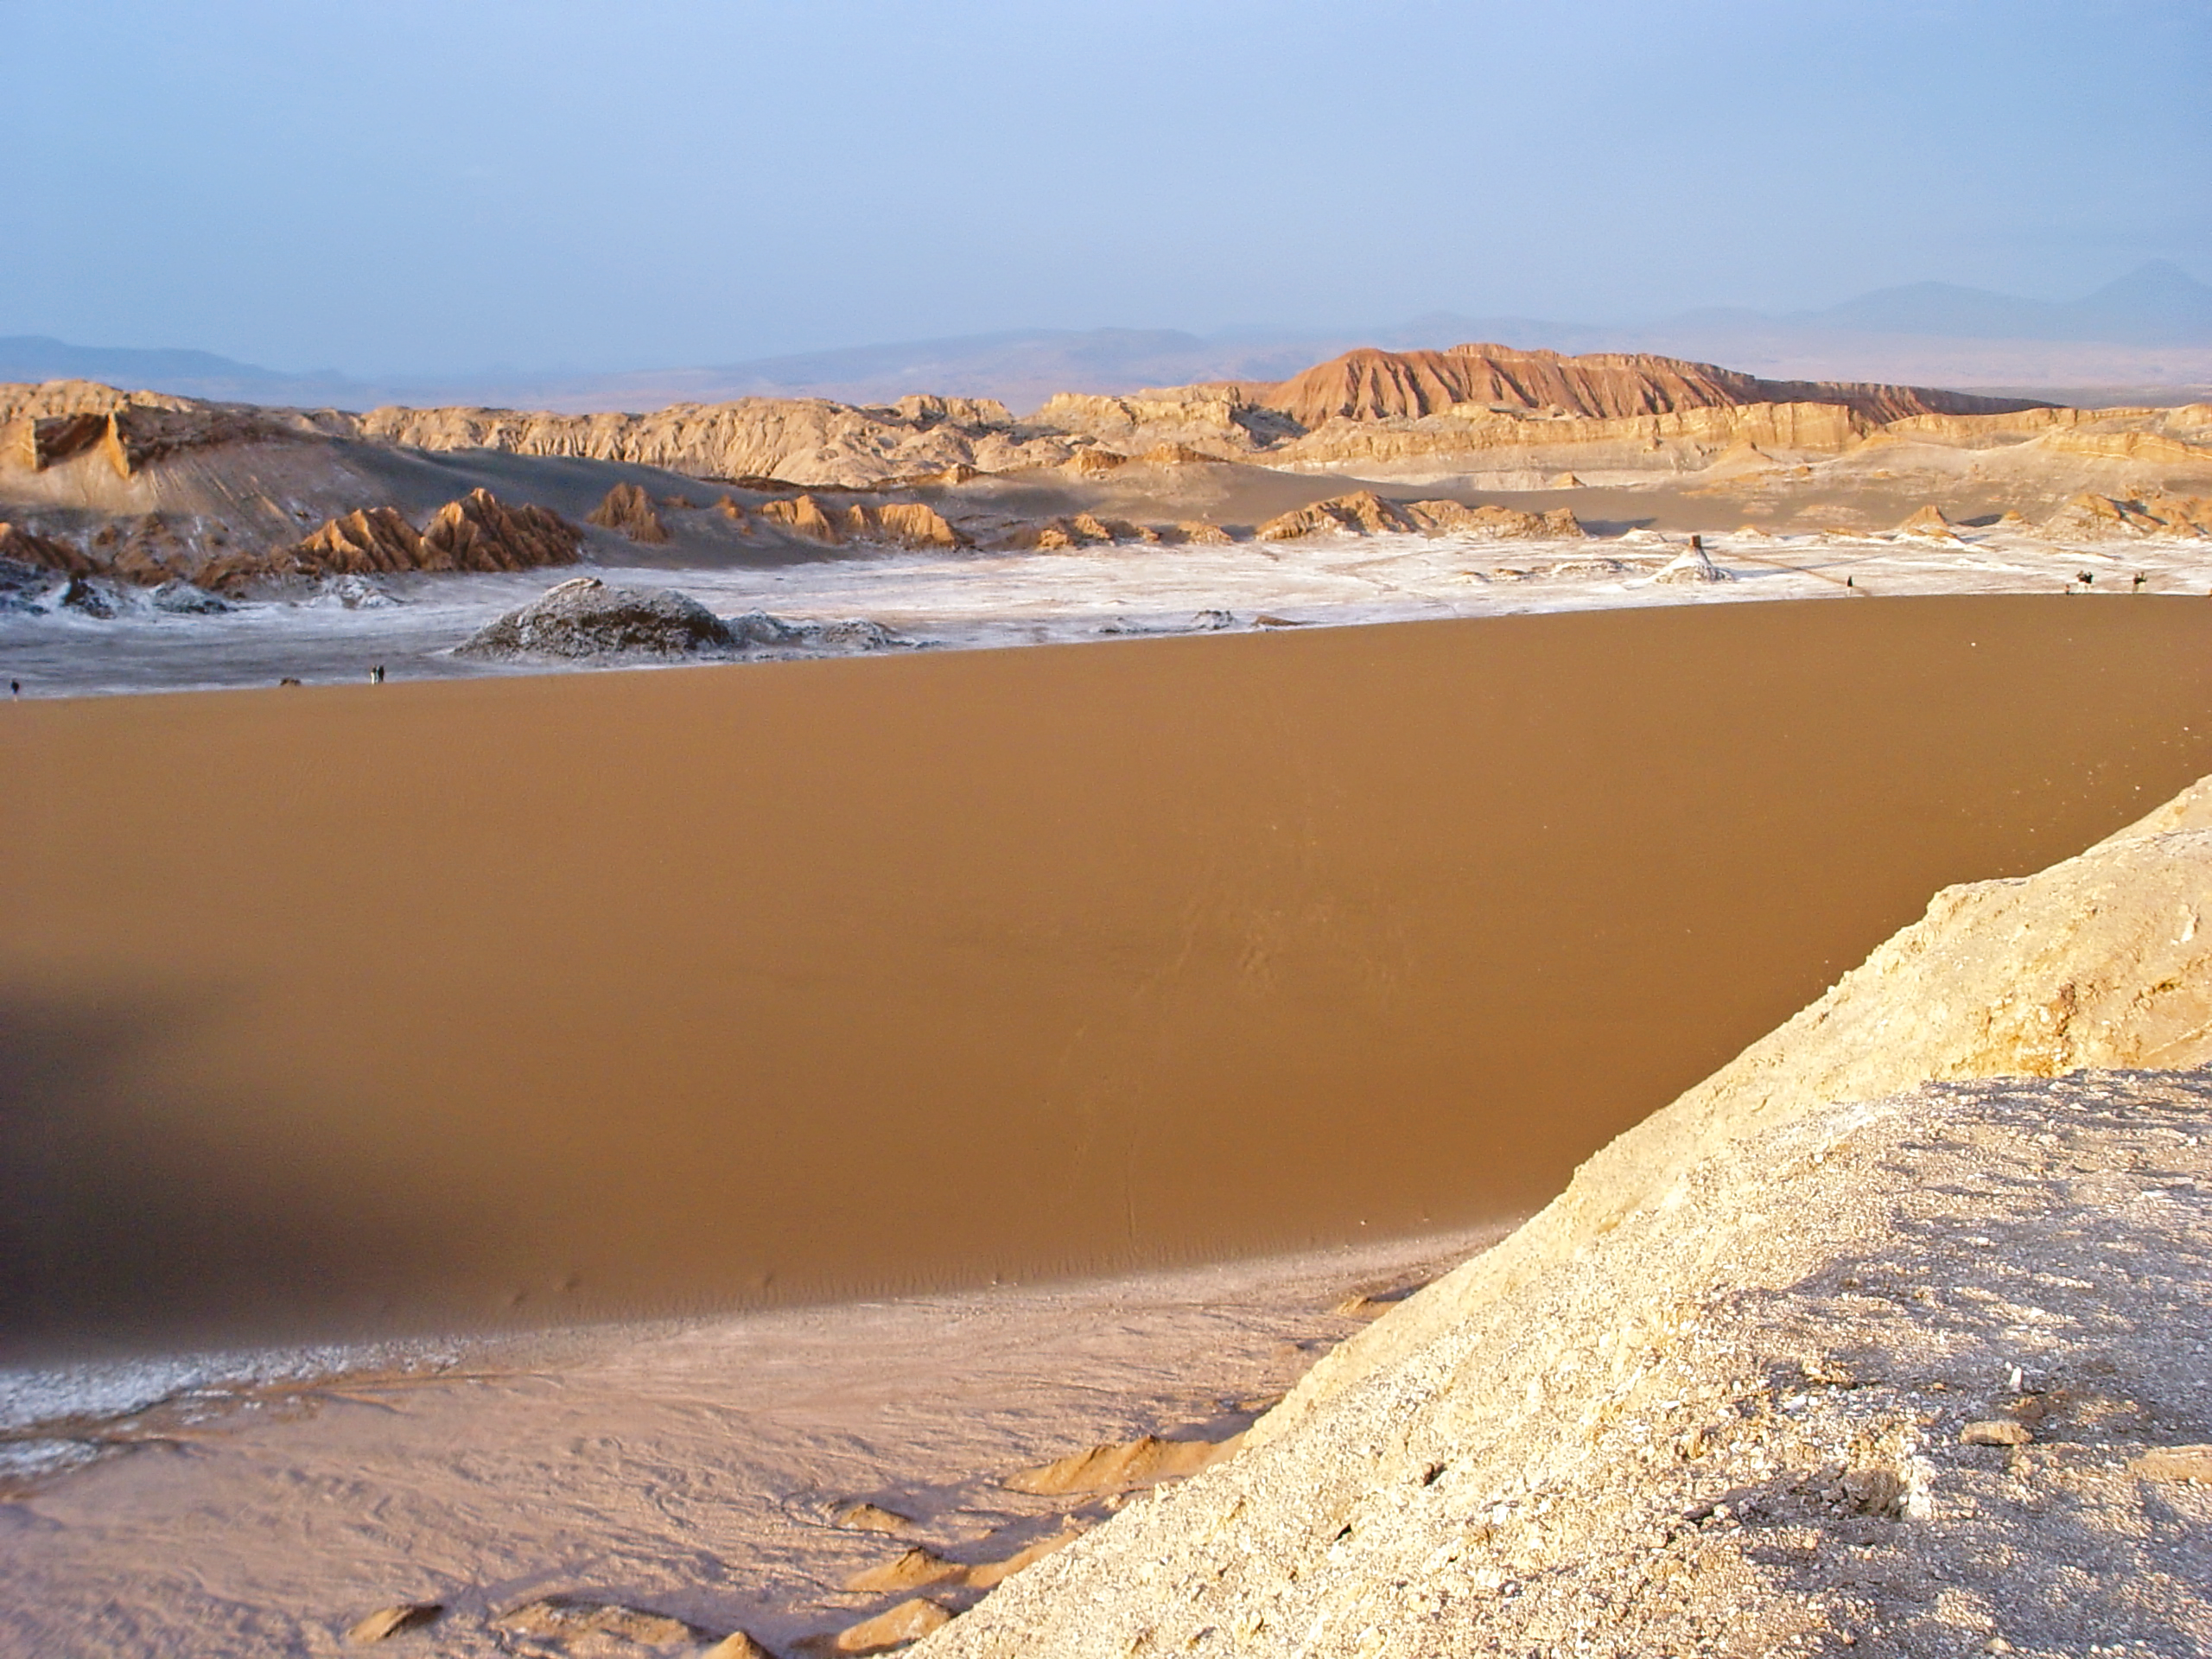

Sunset at Valle de la Luna

The sun is setting over the sand dunes of Valle de la Luna, near San Pedro de Atacama, Chile.

Credit: ESO